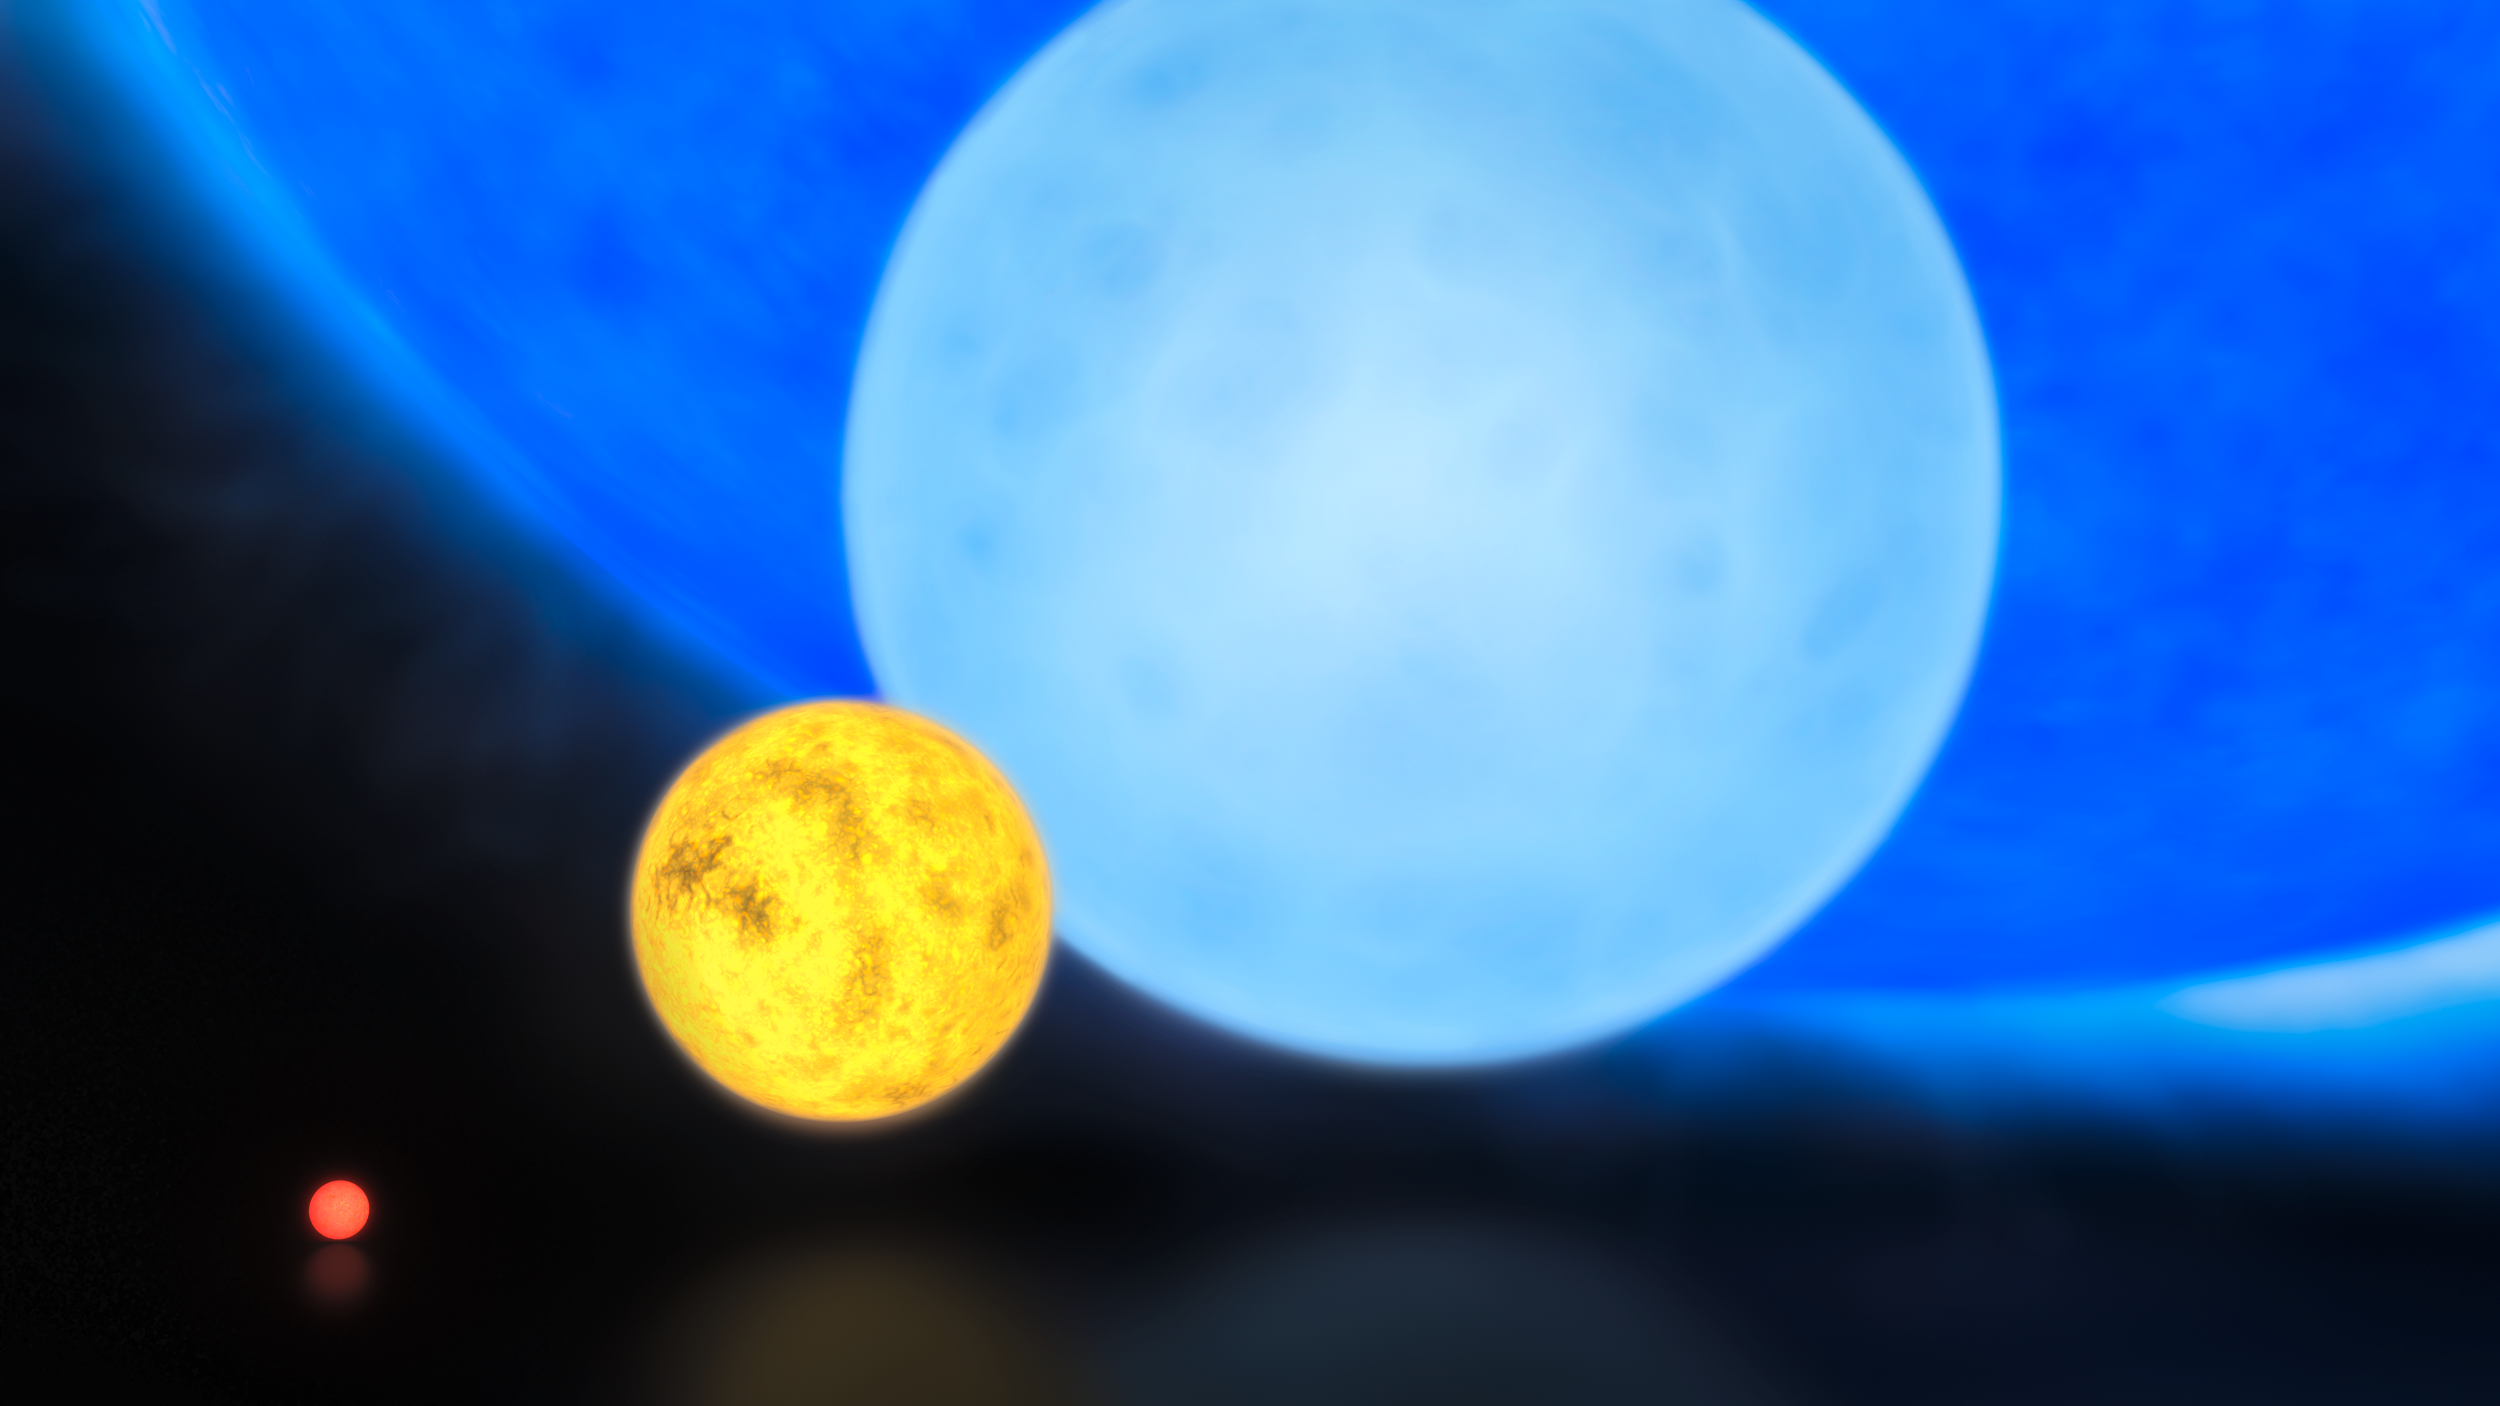

The sizes of stars

Using a combination of instruments on ESO’s Very Large Telescope, astronomers have discovered the most massive stars to date, some weighing at birth more than 300 times the mass of the Sun, or twice as much as the currently accepted limit of 150 solar masses. This artist's impression shows the relative sizes of young stars, from the smallest “red dwarfs”, weighing in at about 0.1 solar masses, through low mass “yellow dwarfs” such as the Sun, to massive “blue dwarf” stars weighing eight times more than the Sun, as well as the 300 solar mass star named R136a1.

Credit: ESO/M. Kornmesser